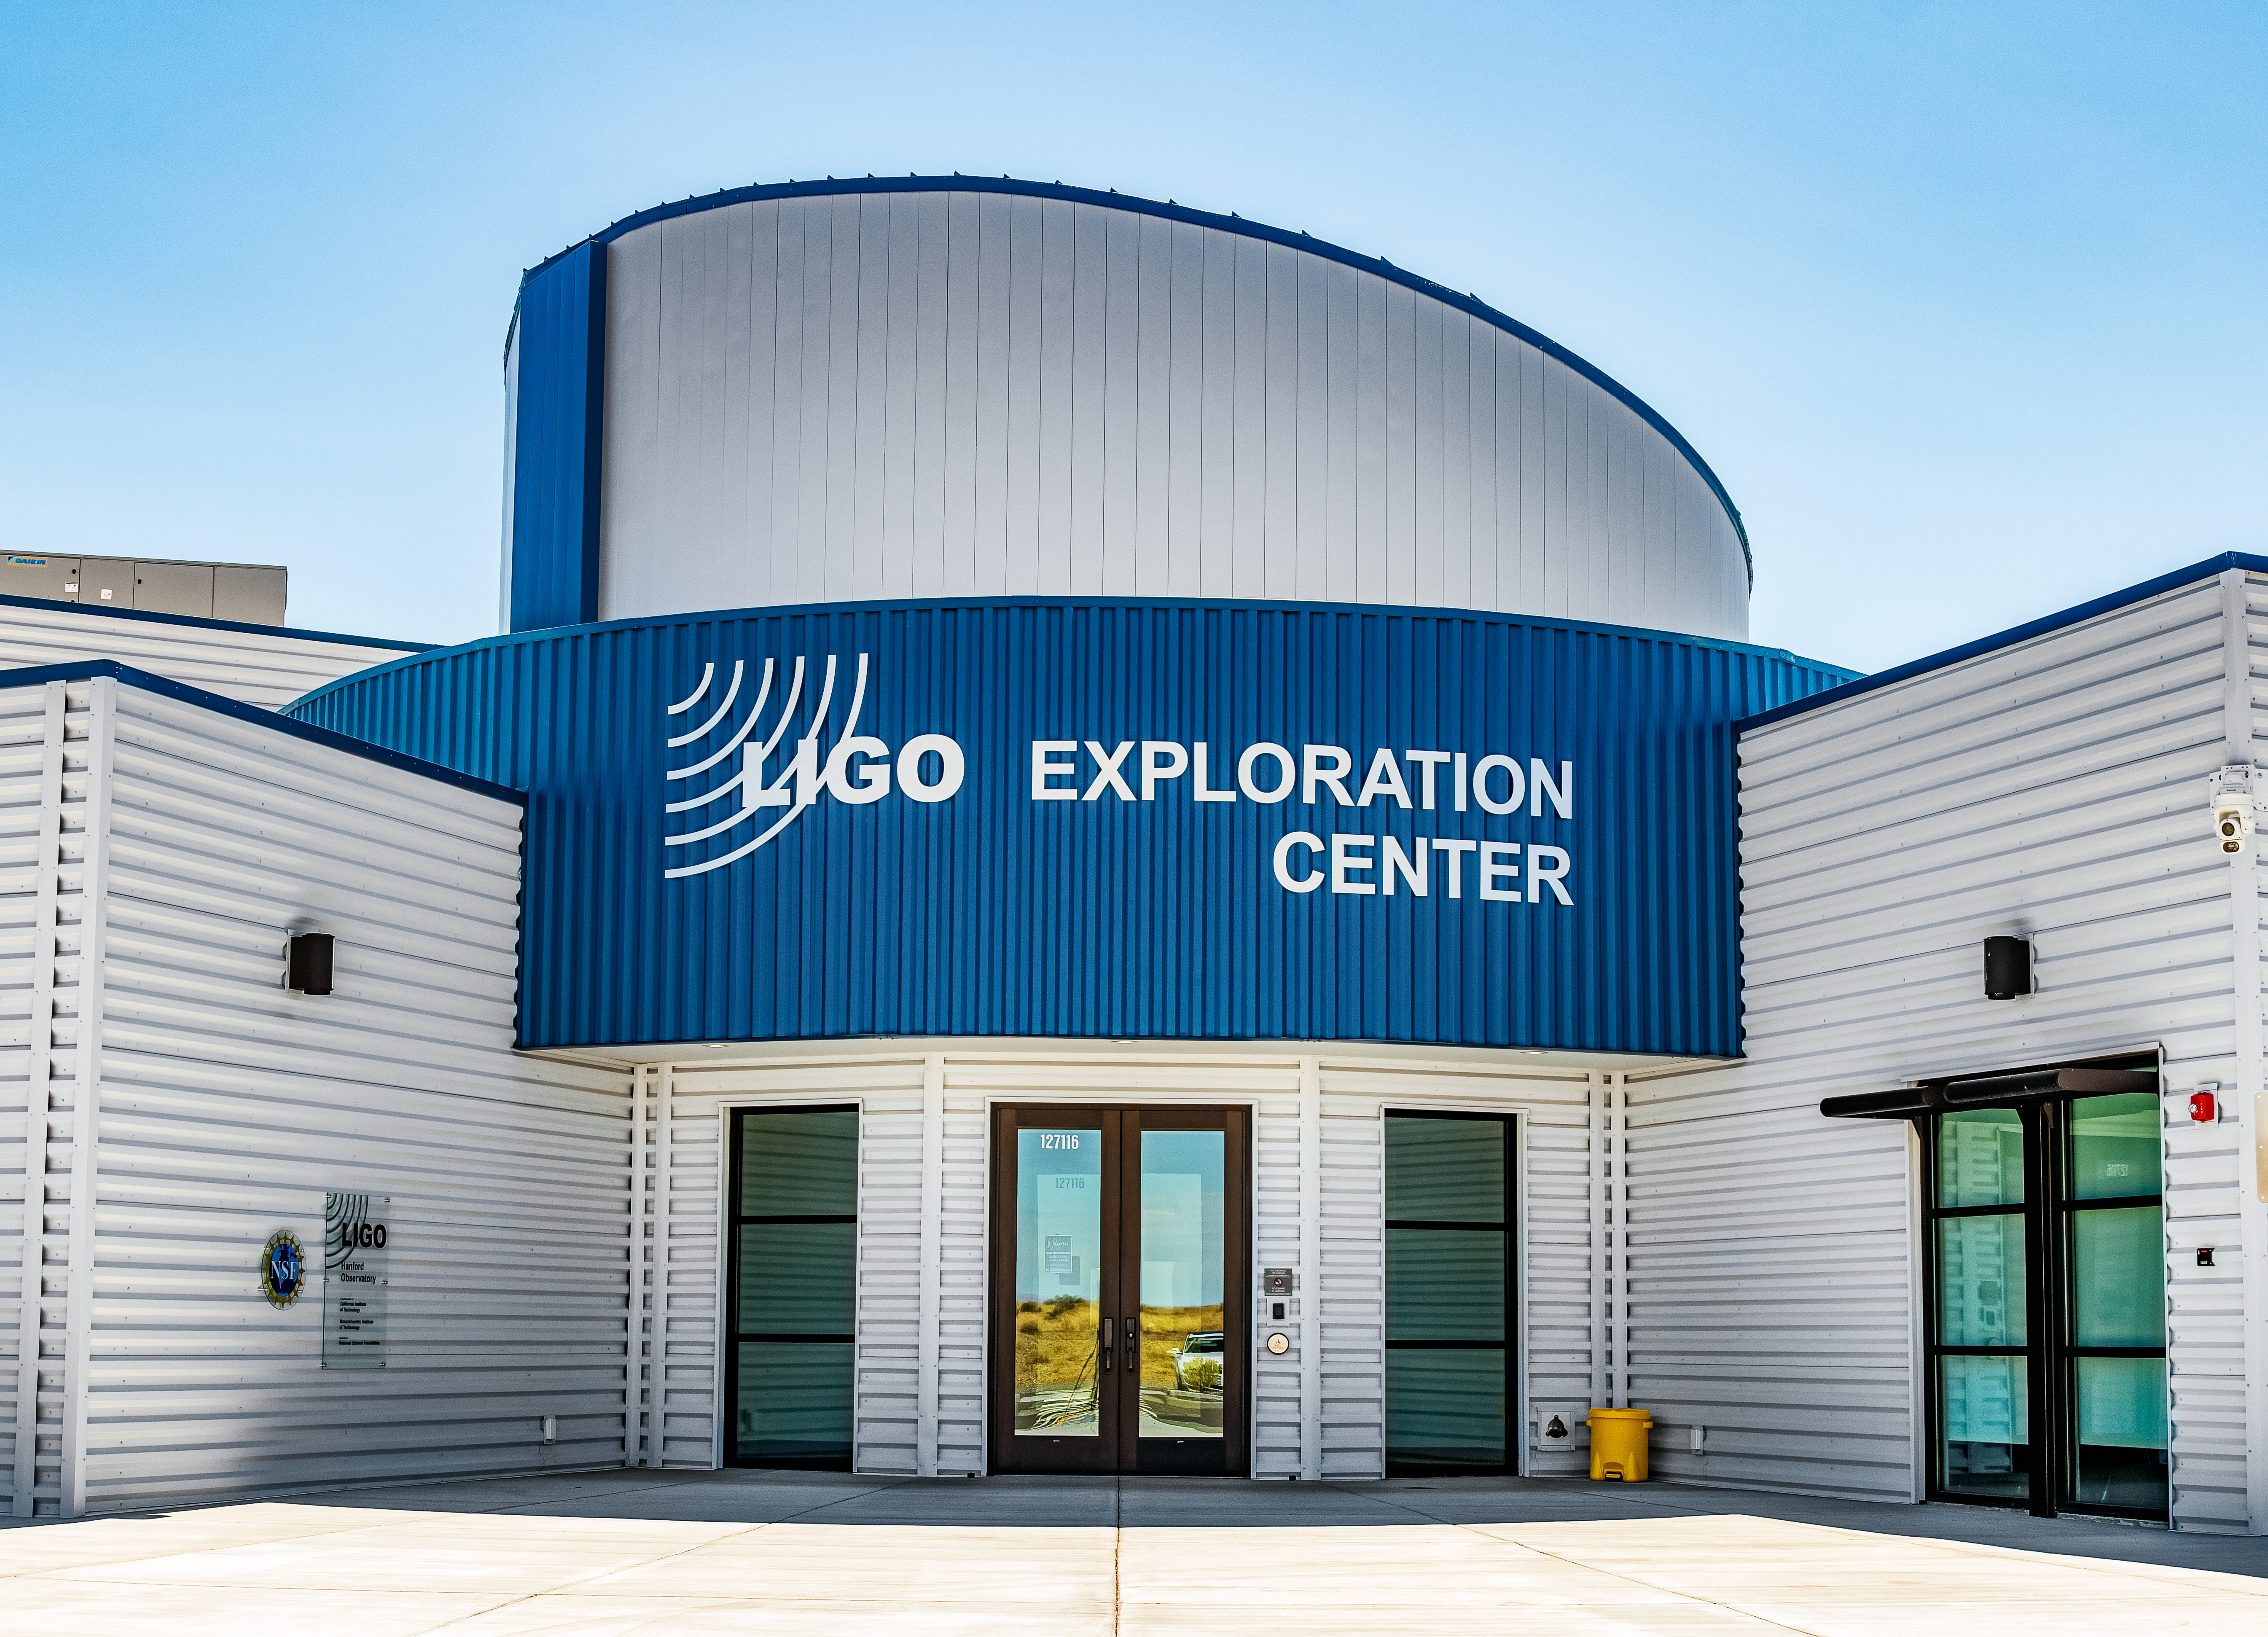

Front Entrance to the LIGO Exploration Center

LIGO, the Laser Interferometer Gravitational-Wave Observatory, consists of two widely-separated interferometers within the United States — one in Hanford, Washington and the other in Livingston, Louisiana — operated in unison to detect gravitational waves. Here the Hanford facility is seen. LIGO was designed to open the field of gravitational-wave astrophysics through the direct detection of gravitational waves predicted by Einstein’s General Theory of Relativity. The multi-kilometer-scale gravitational wave detectors use laser interferometry to measure the minute ripples in space-time caused by passing gravitational waves from cataclysmic cosmic events such as colliding neutron stars or black holes, or by supernovae.

Credit: NOIRLab/LIGO/NSF/AURA/T. Matsopoulos